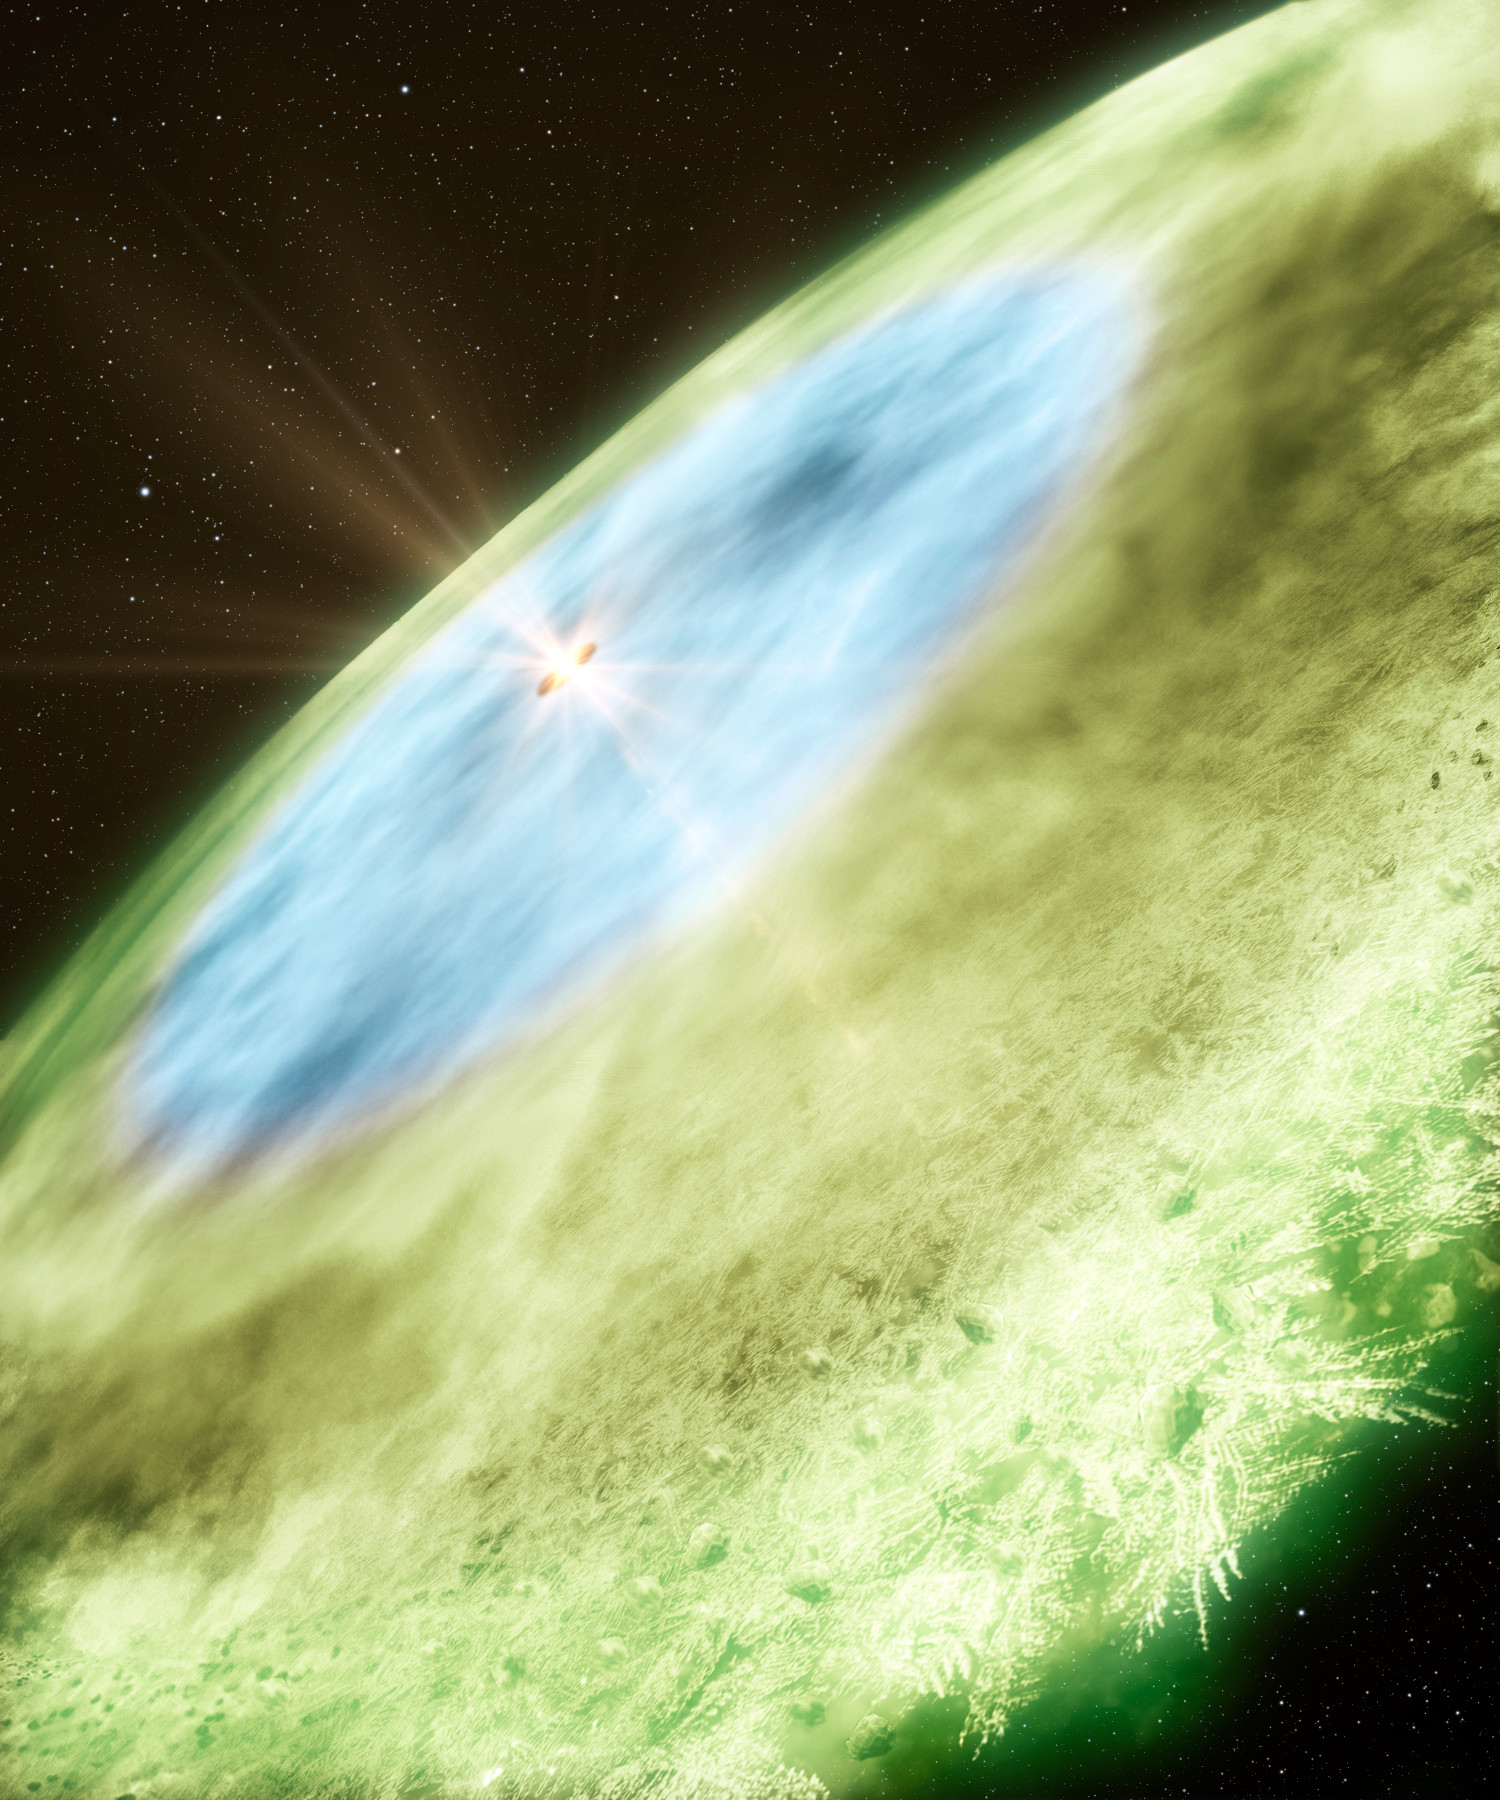

Snow in an Infant Planetary System

An artist's concept of the snow line in TW Hydrae showing water ice covered dust grains in the inner disc (4.5–30 astronomical units, blue) and carbon monoxide ice covered grains in the outer disc (>30 astronomical units, green). The transition from blue to green marks the carbon monoxide snow line. The snow helps grains of dust to adhere to each other by providing a sticky coating, which is essential to the formation of planets and comets. Due to the different freezing points of different chemical compounds, different snow lines can be found at various distances from the star.

Credit: B. Saxton & A. Angelich/NRAO/AUI/NSF/ALMA (ESO/NAOJ/NRAO)